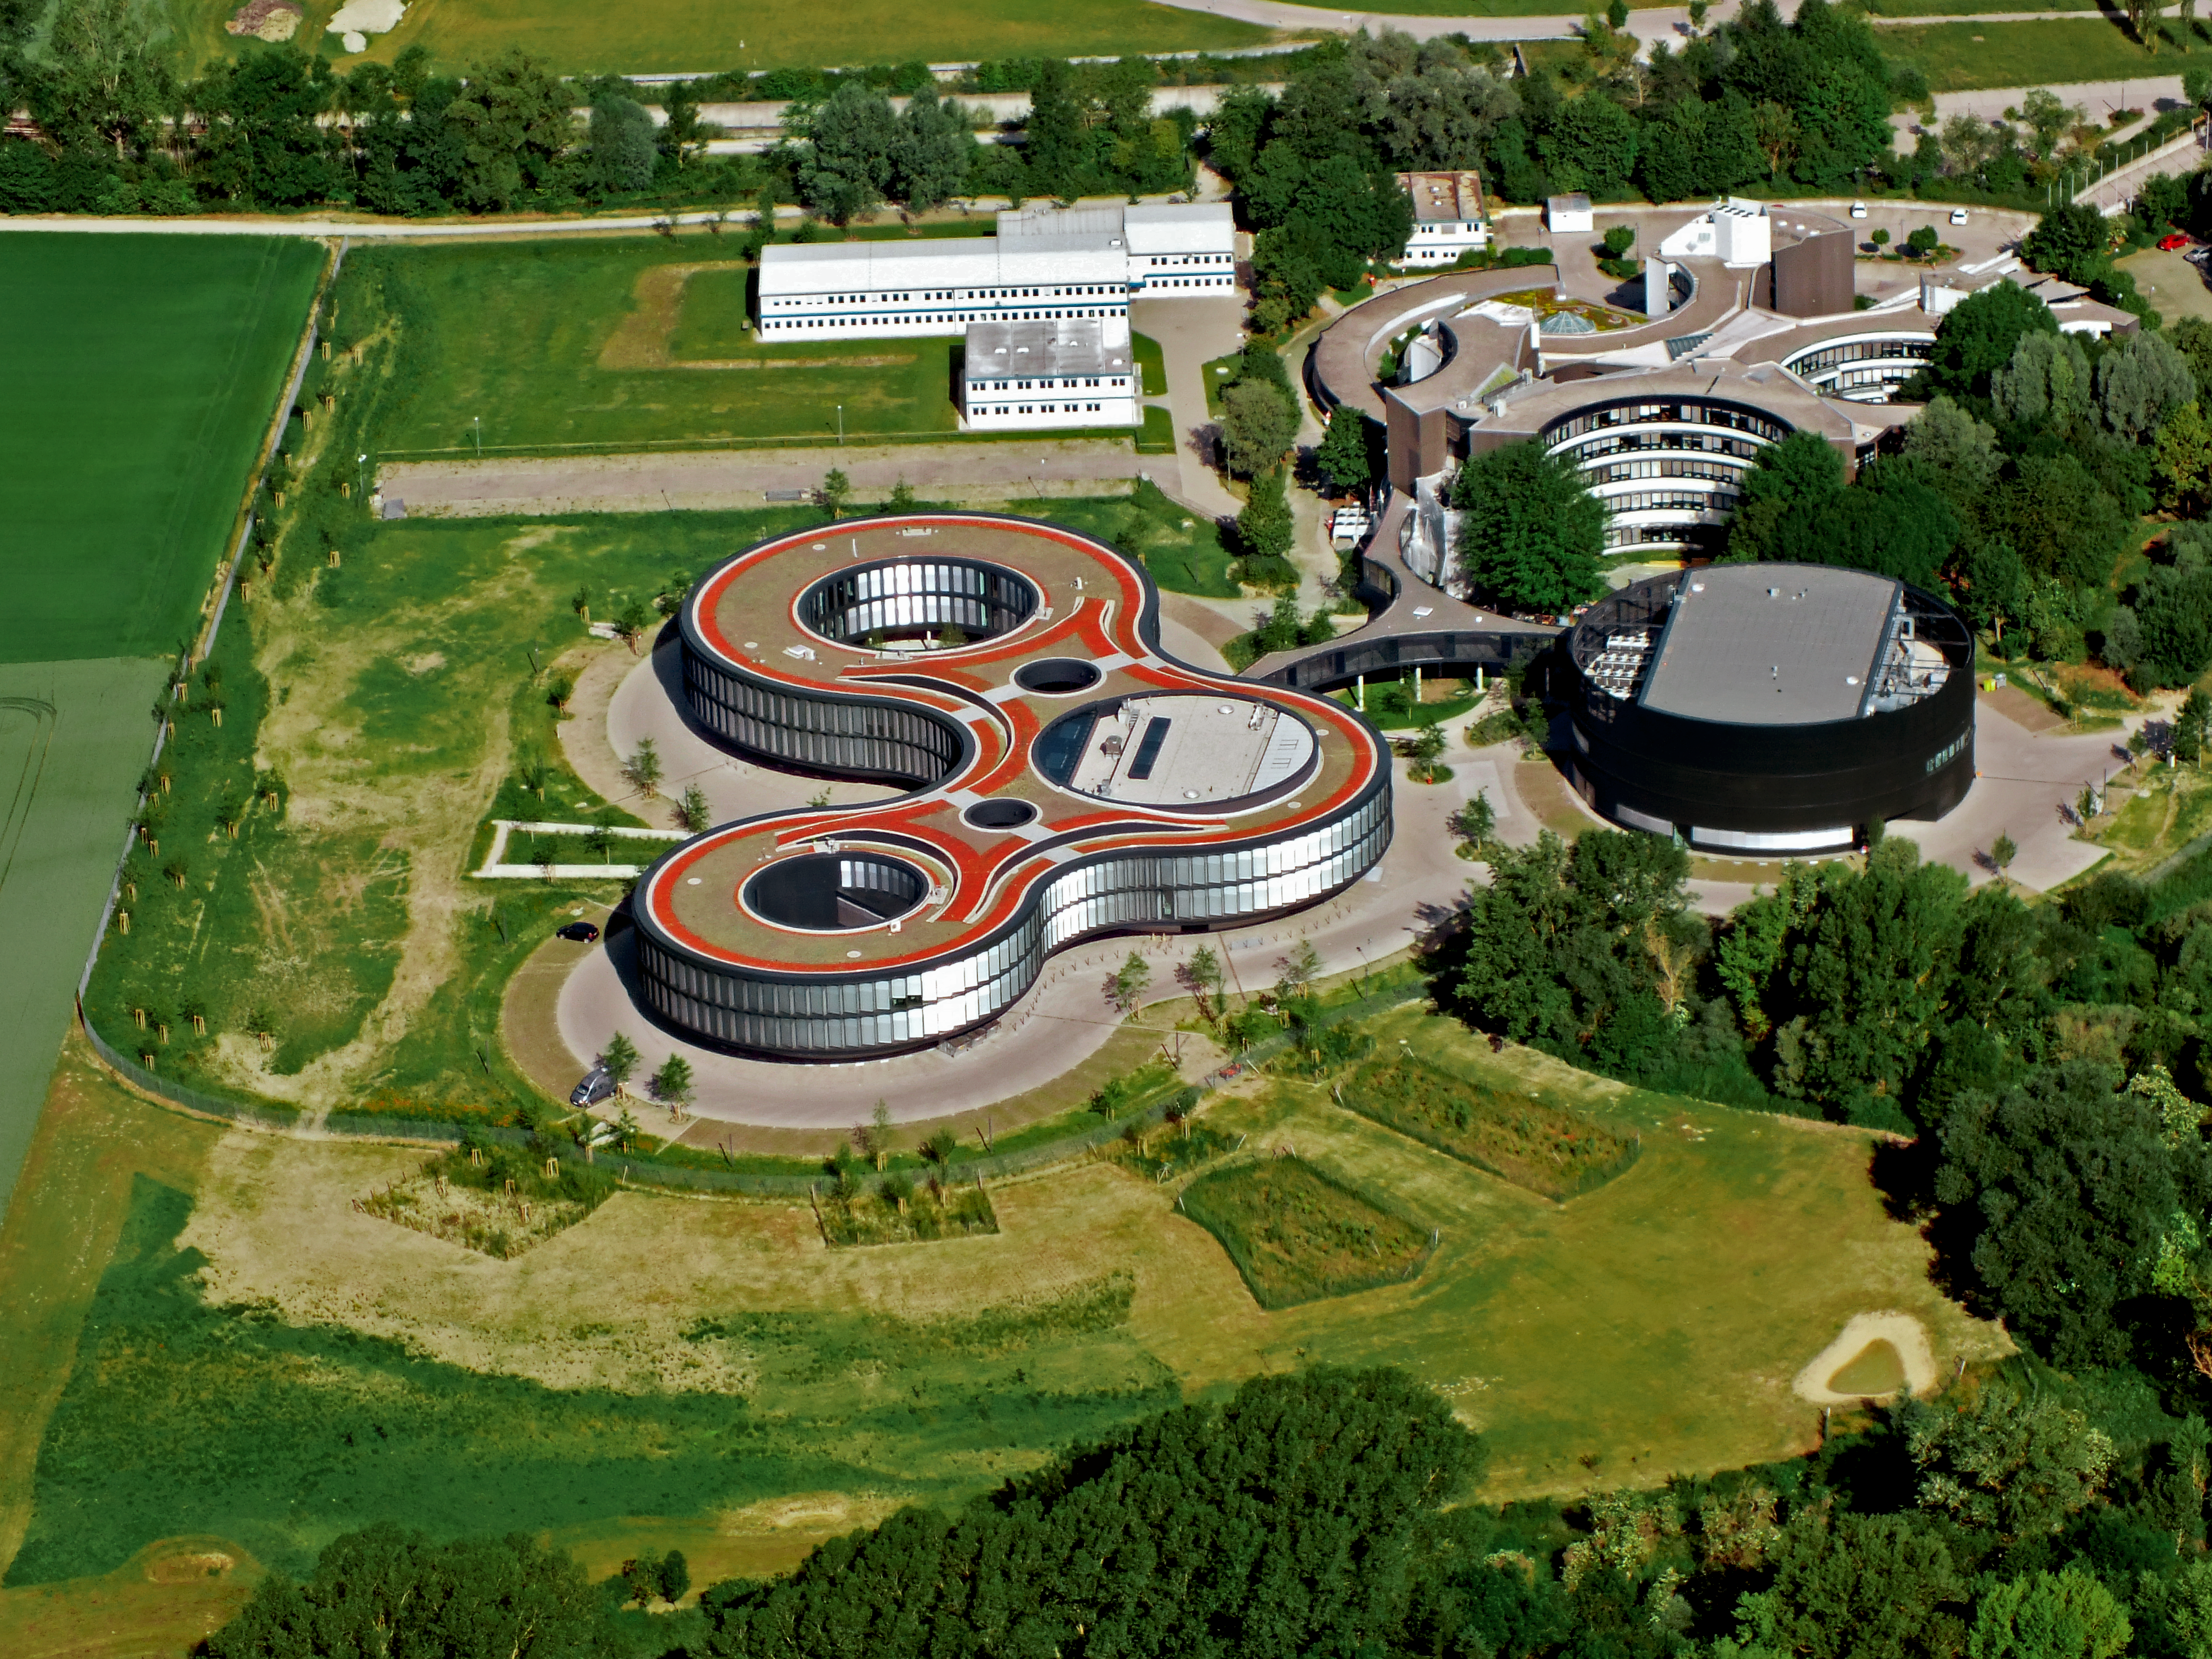

Aerial view of the ESO Headquarters

The ESO Headquarters in Garching, Germany, seen from above. The old Headquarters, the extension offices and the new technical building are all visible. The area which now hosts the white barracks at the top will be the future site of the ESO Supernova Planetarium & Visitor Centre.

Credit: ESO/E. Graf